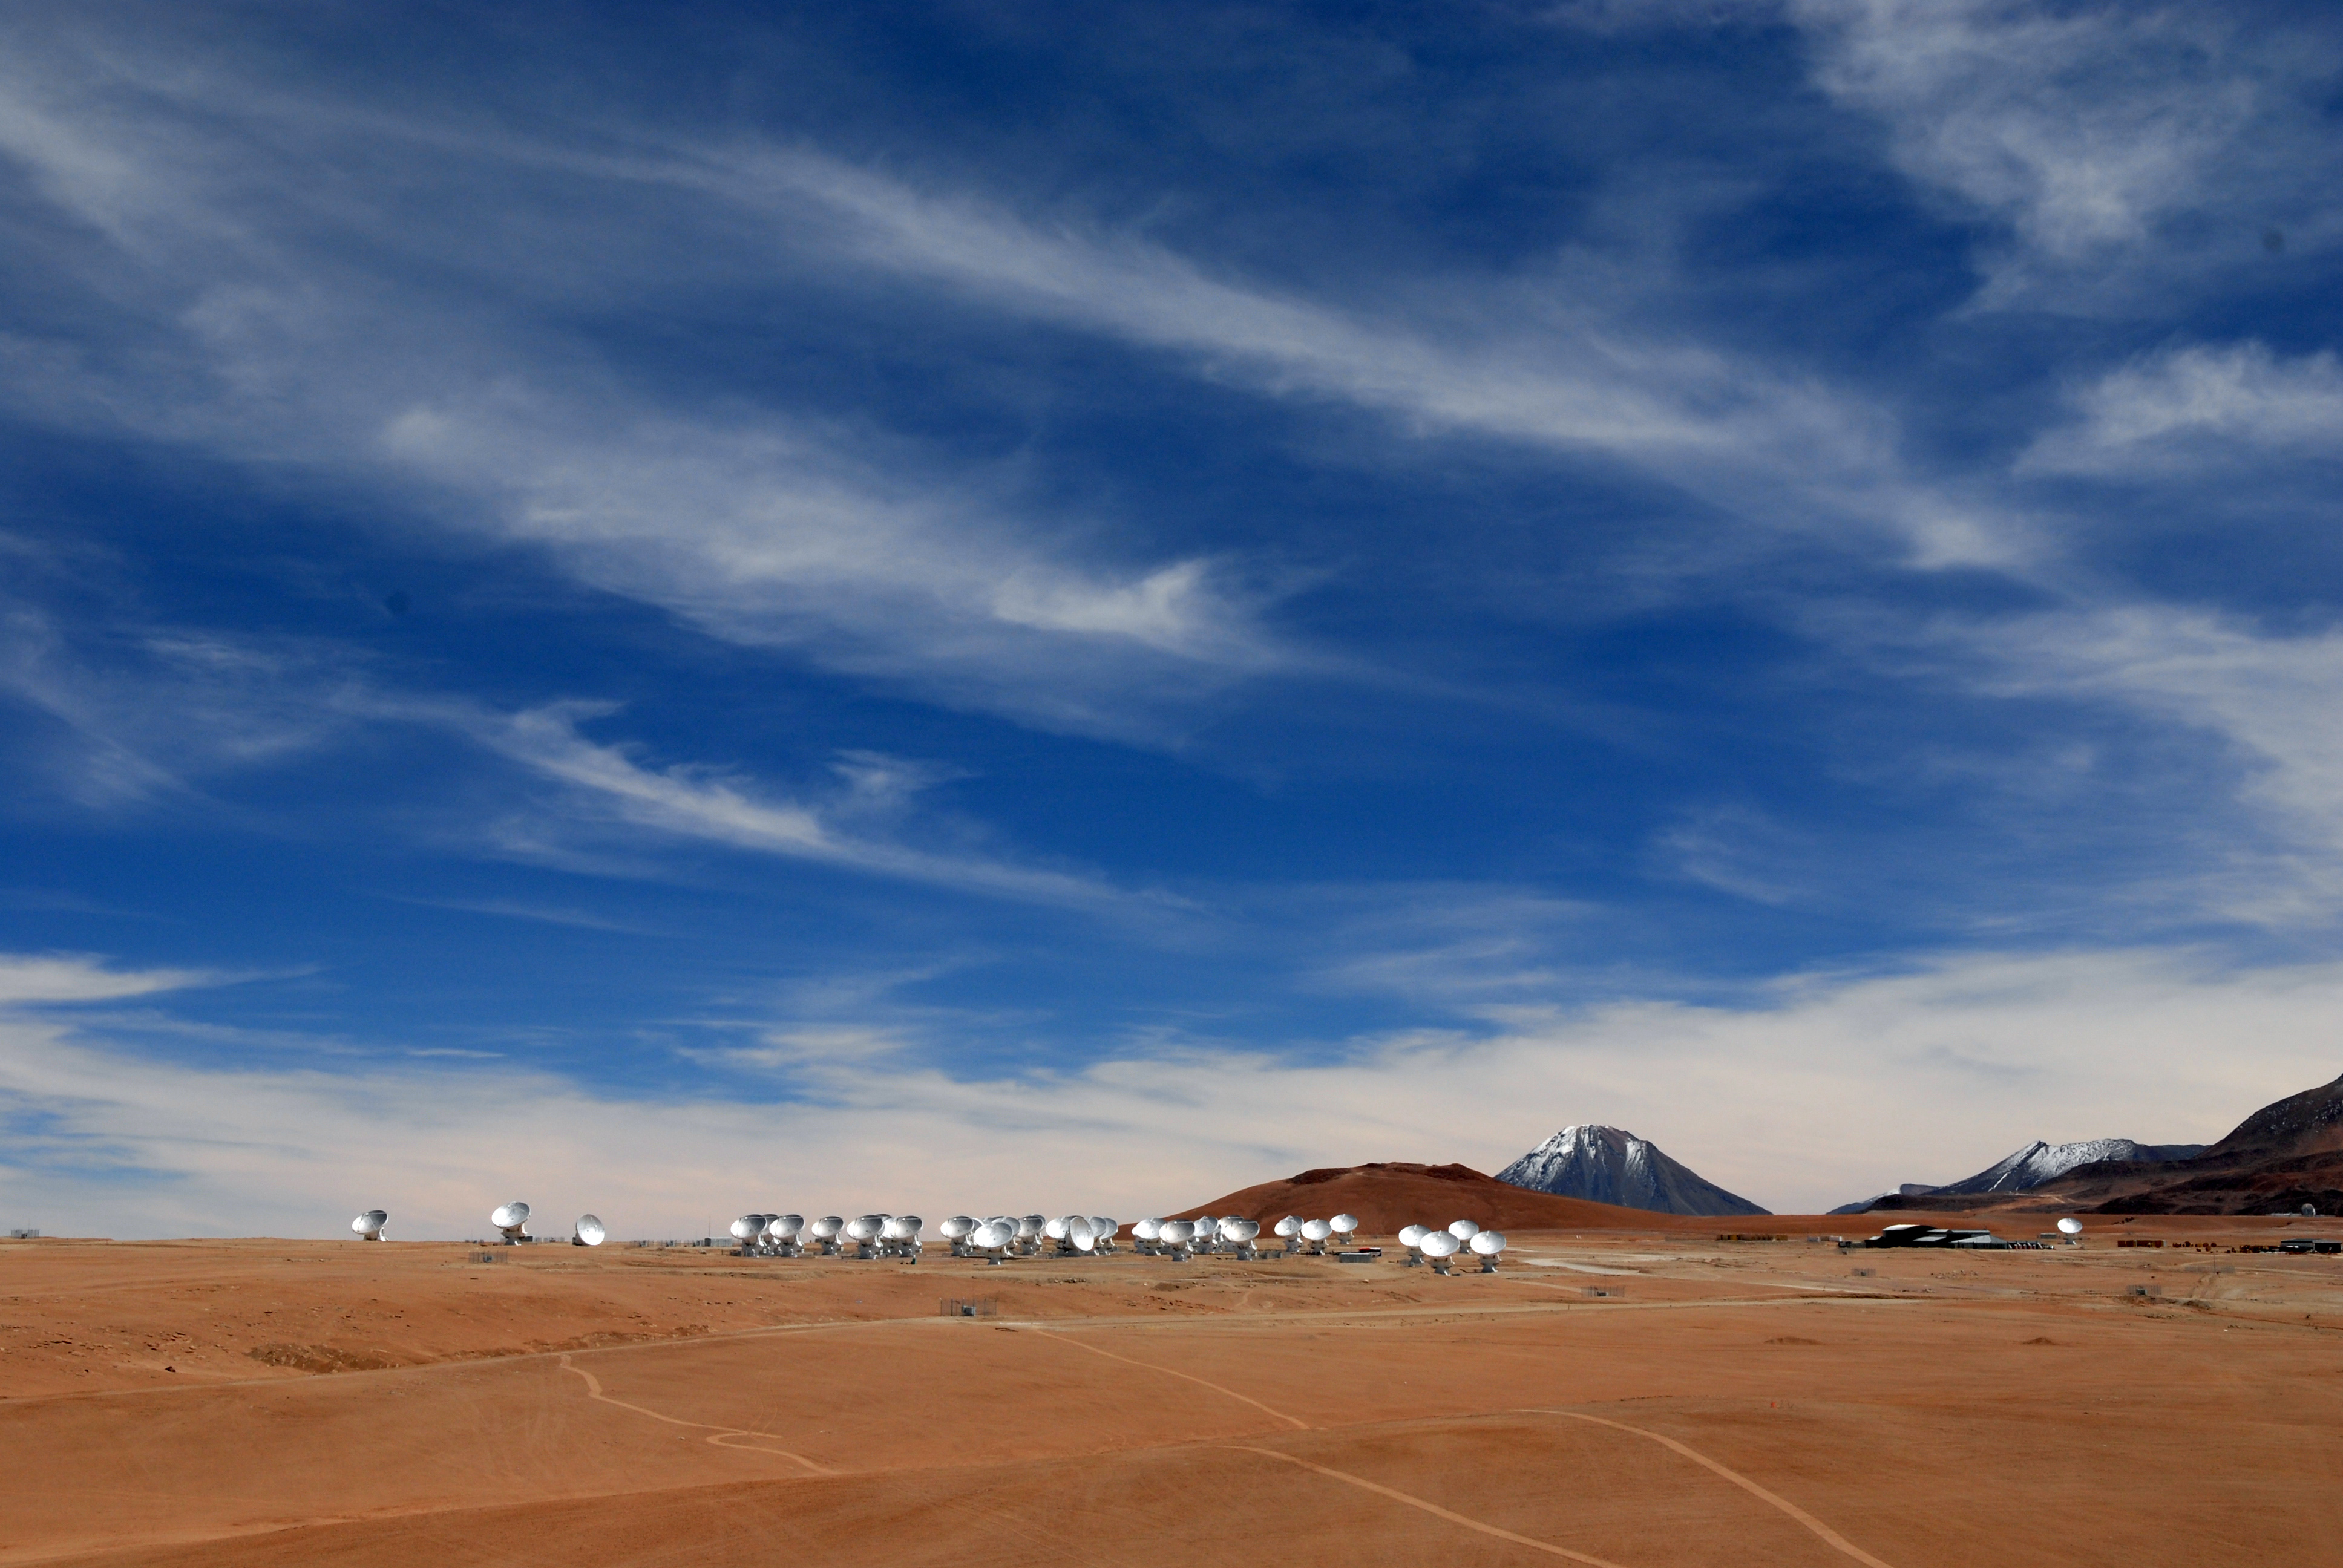

ALMA is a revolutionary astronomical telescope

ALMA is a revolutionary astronomical telescope, comprising an array of 66 giant antennas observing millimeter and submillimeter wavelengths.

Credit: ALMA (ESO/NAOJ/NRAO)